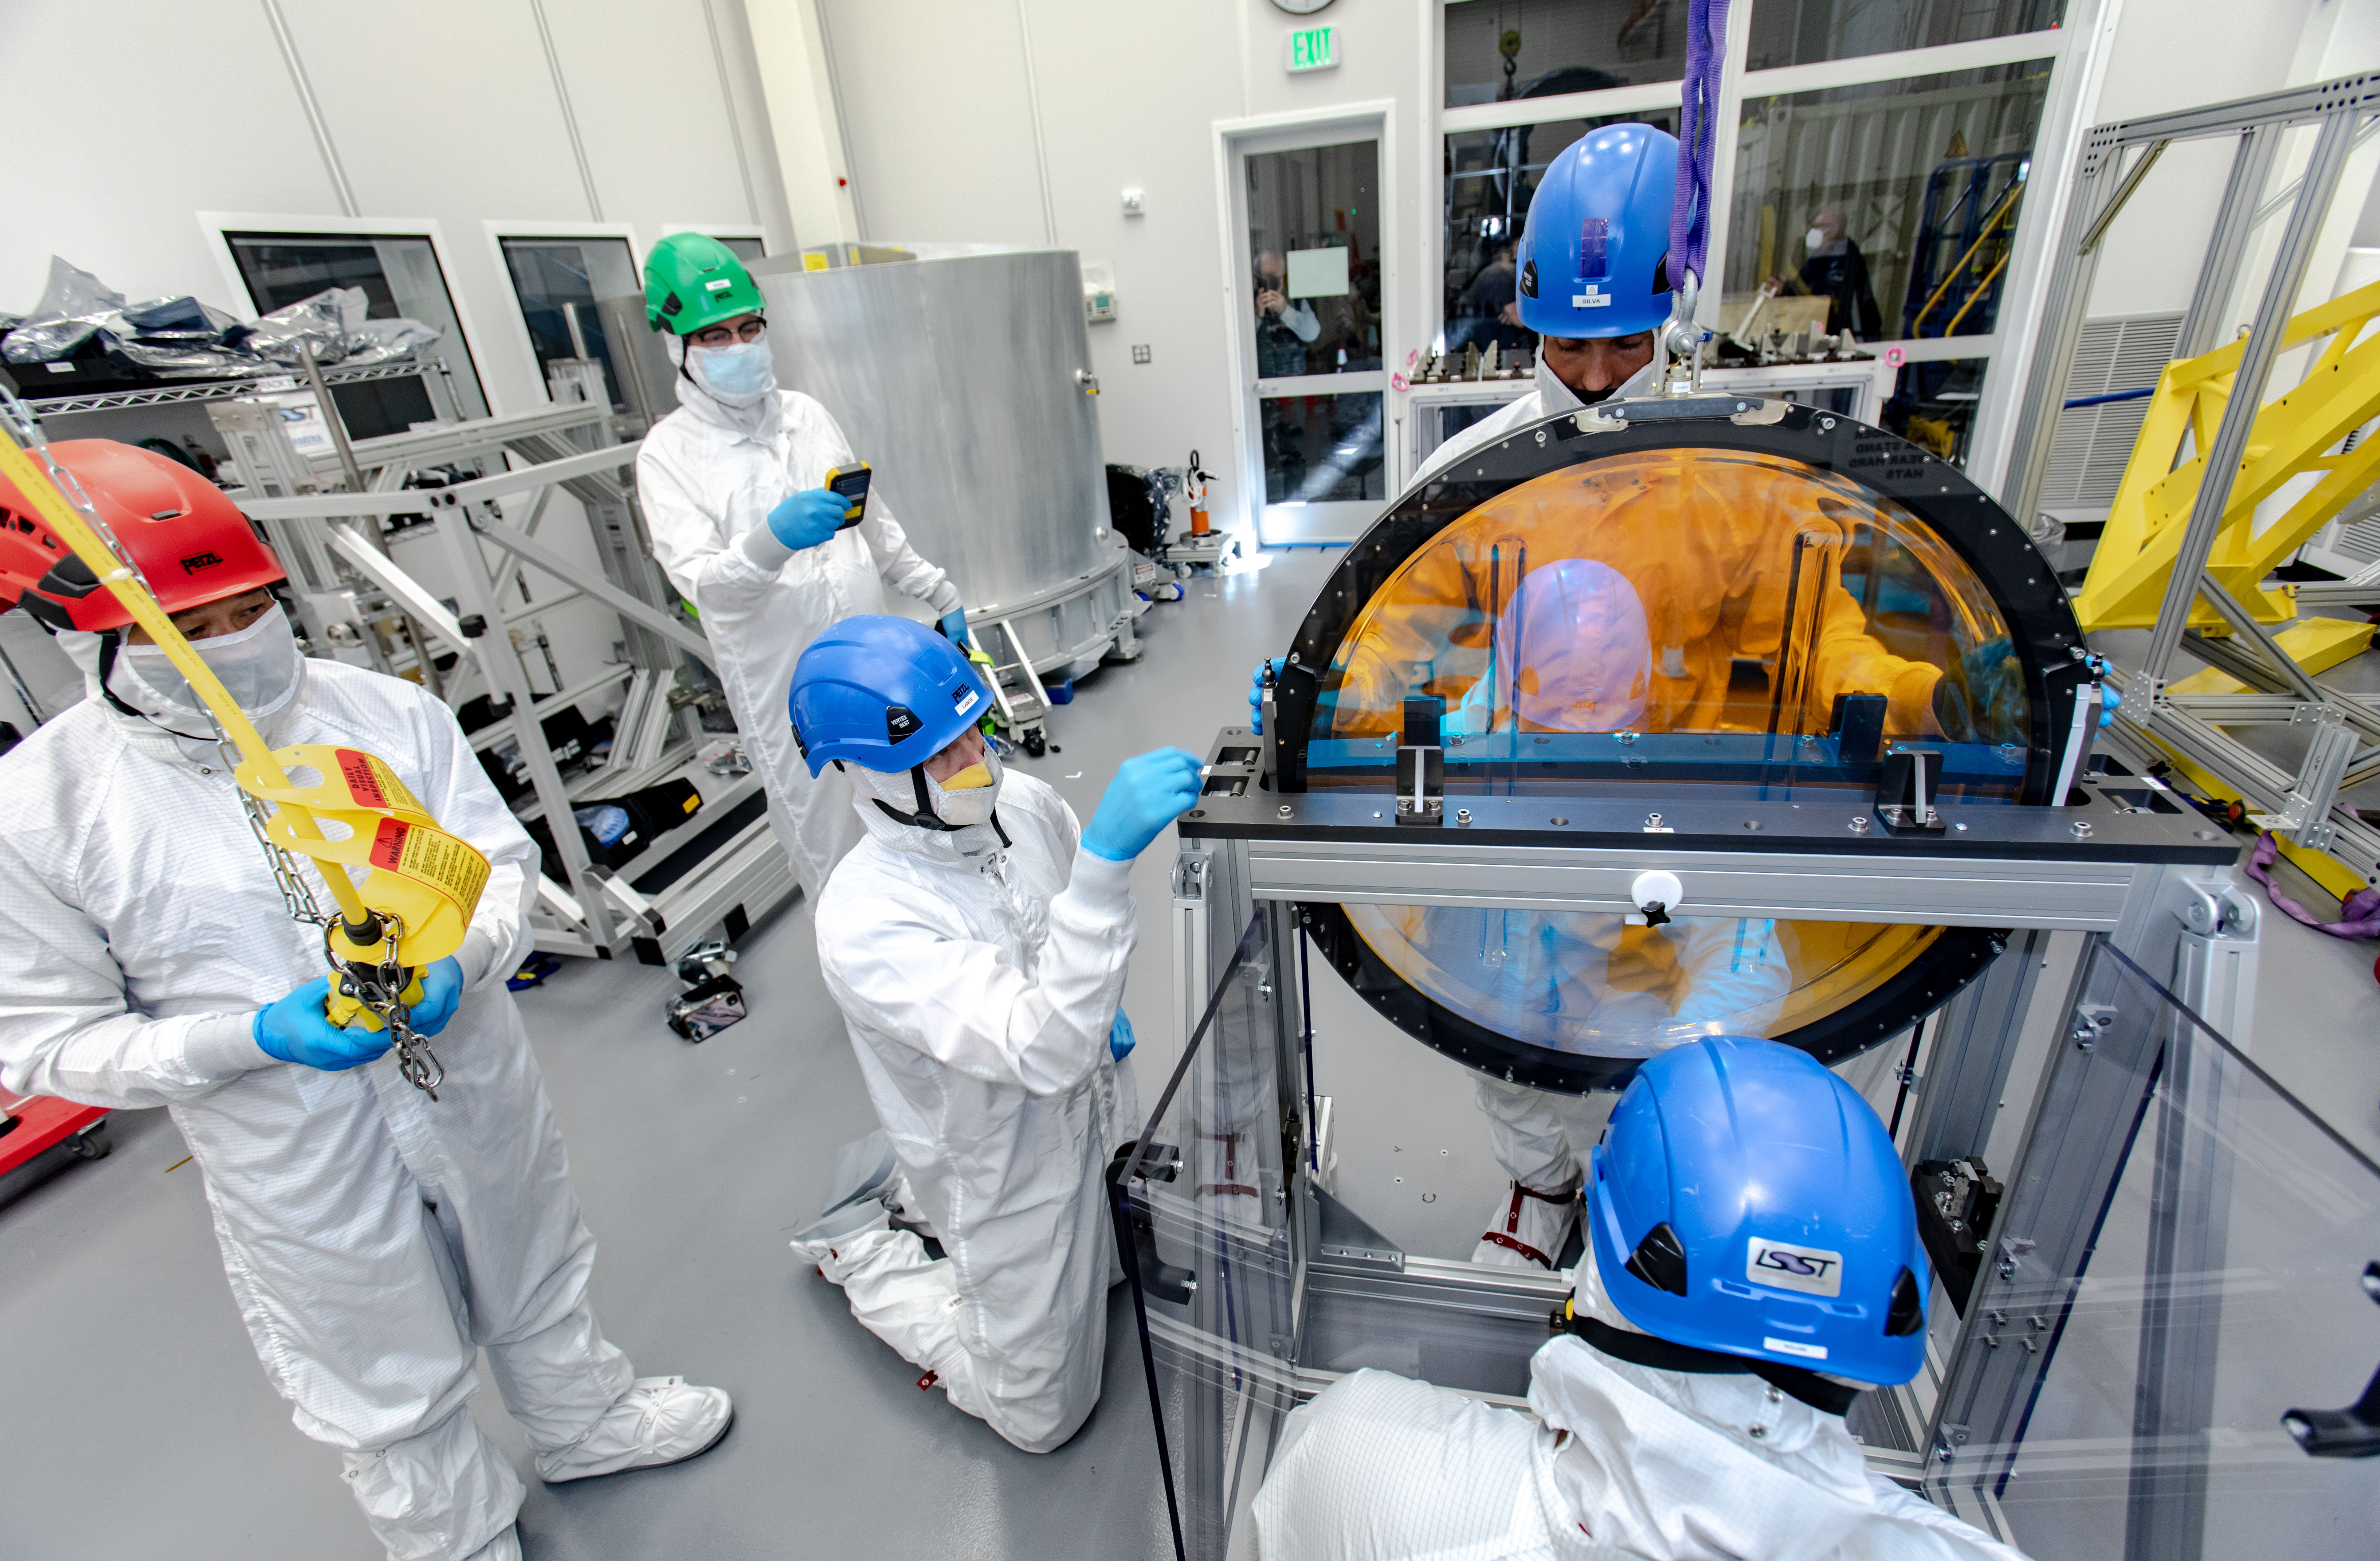

LSST R-Band Optical Filter

SLAC's LSST team carefully unpack, examine, test and store the r-band filter, the first of six optic filters that will be part of the completed LSST Camera.

Credit: Jacqueline Ramseyer Orrell/SLAC National Accelerator Laboratory